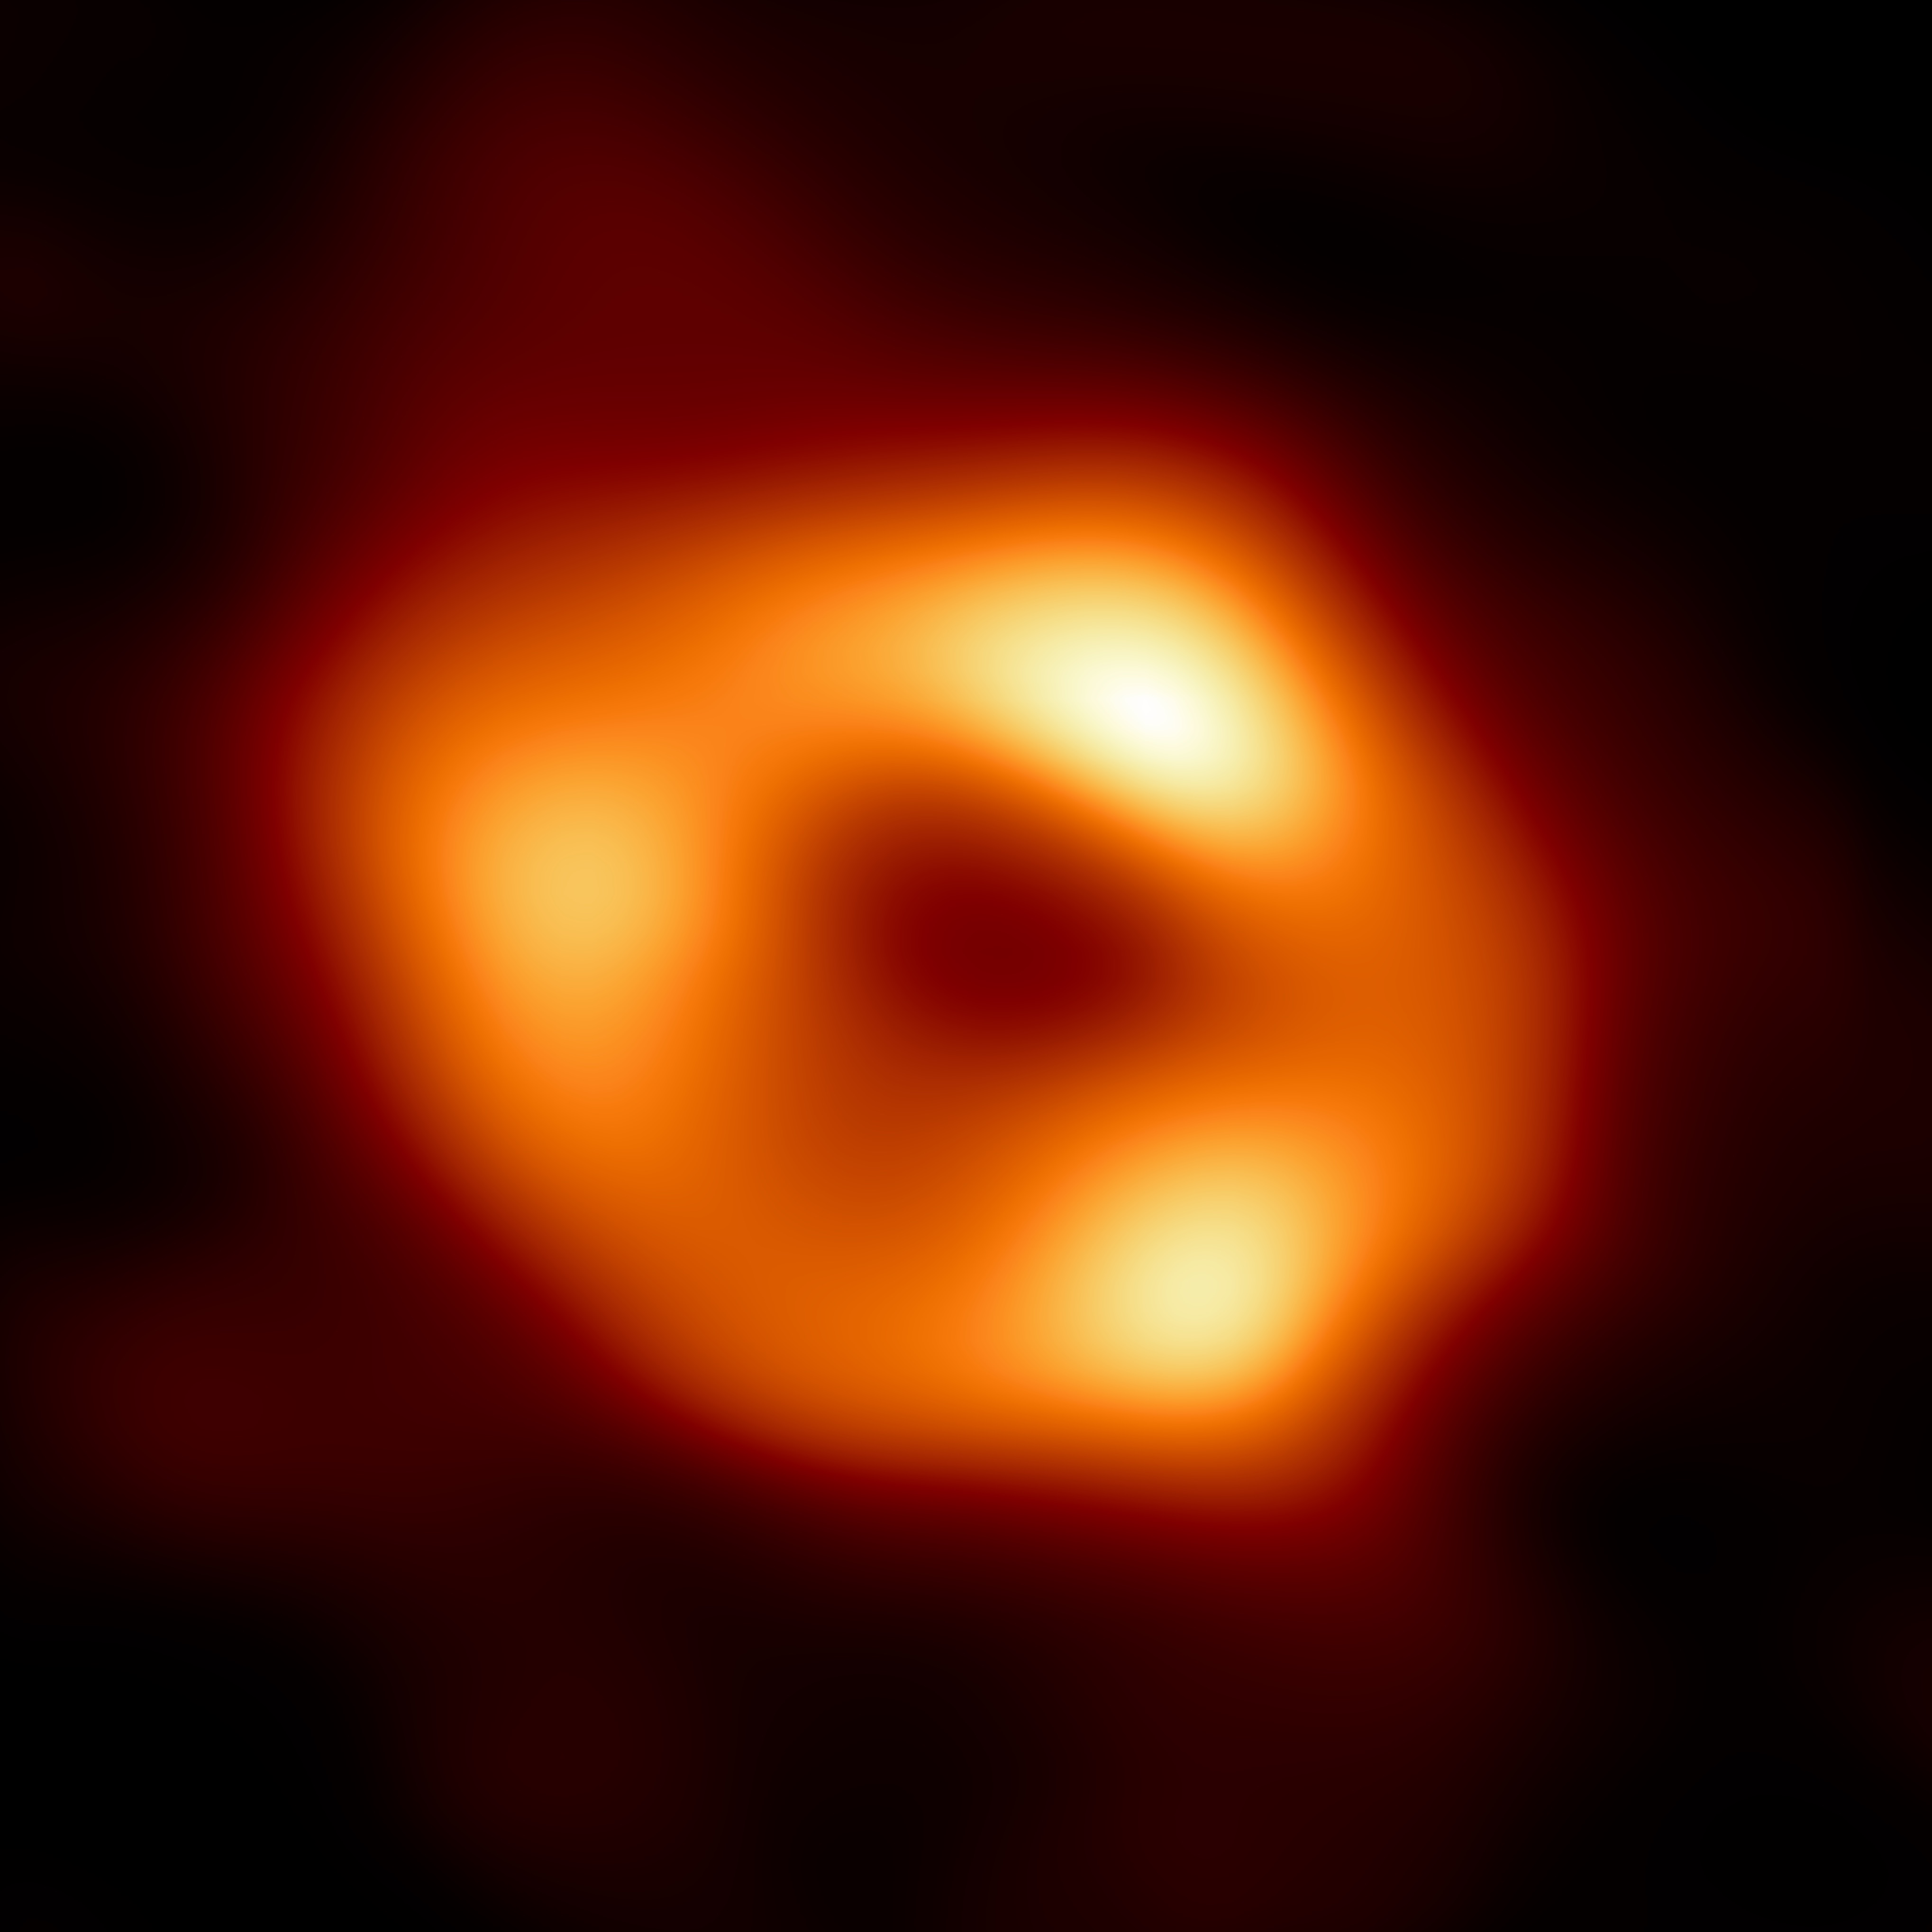

Monster at the Heart of the Milky Way Galaxy, Sgr A*

This is the first image of Sagittarius A* (or Sgr A* for short), the supermassive black hole at the centre of our galaxy. It’s the first direct visual evidence of the presence of this black hole. It was captured by the Event Horizon Telescope (EHT), an array which linked together eight existing radio observatories across the planet to form a single “Earth-sized” virtual telescope. The telescope is named after the “event horizon”, the boundary of the black hole beyond which no light can escape. Although we cannot see the event horizon itself, because it cannot emit light, glowing gas orbiting around the black hole reveals a telltale signature: a dark central region (called a “shadow”) surrounded by a bright ring-like structure. The new view captures light bent by the powerful gravity of the black hole, which is four million times more massive than our Sun. The image of the Sgr A* black hole is an average of the different images the EHT Collaboration has extracted from its 2017 observations.

Credit: EHT Collaboration